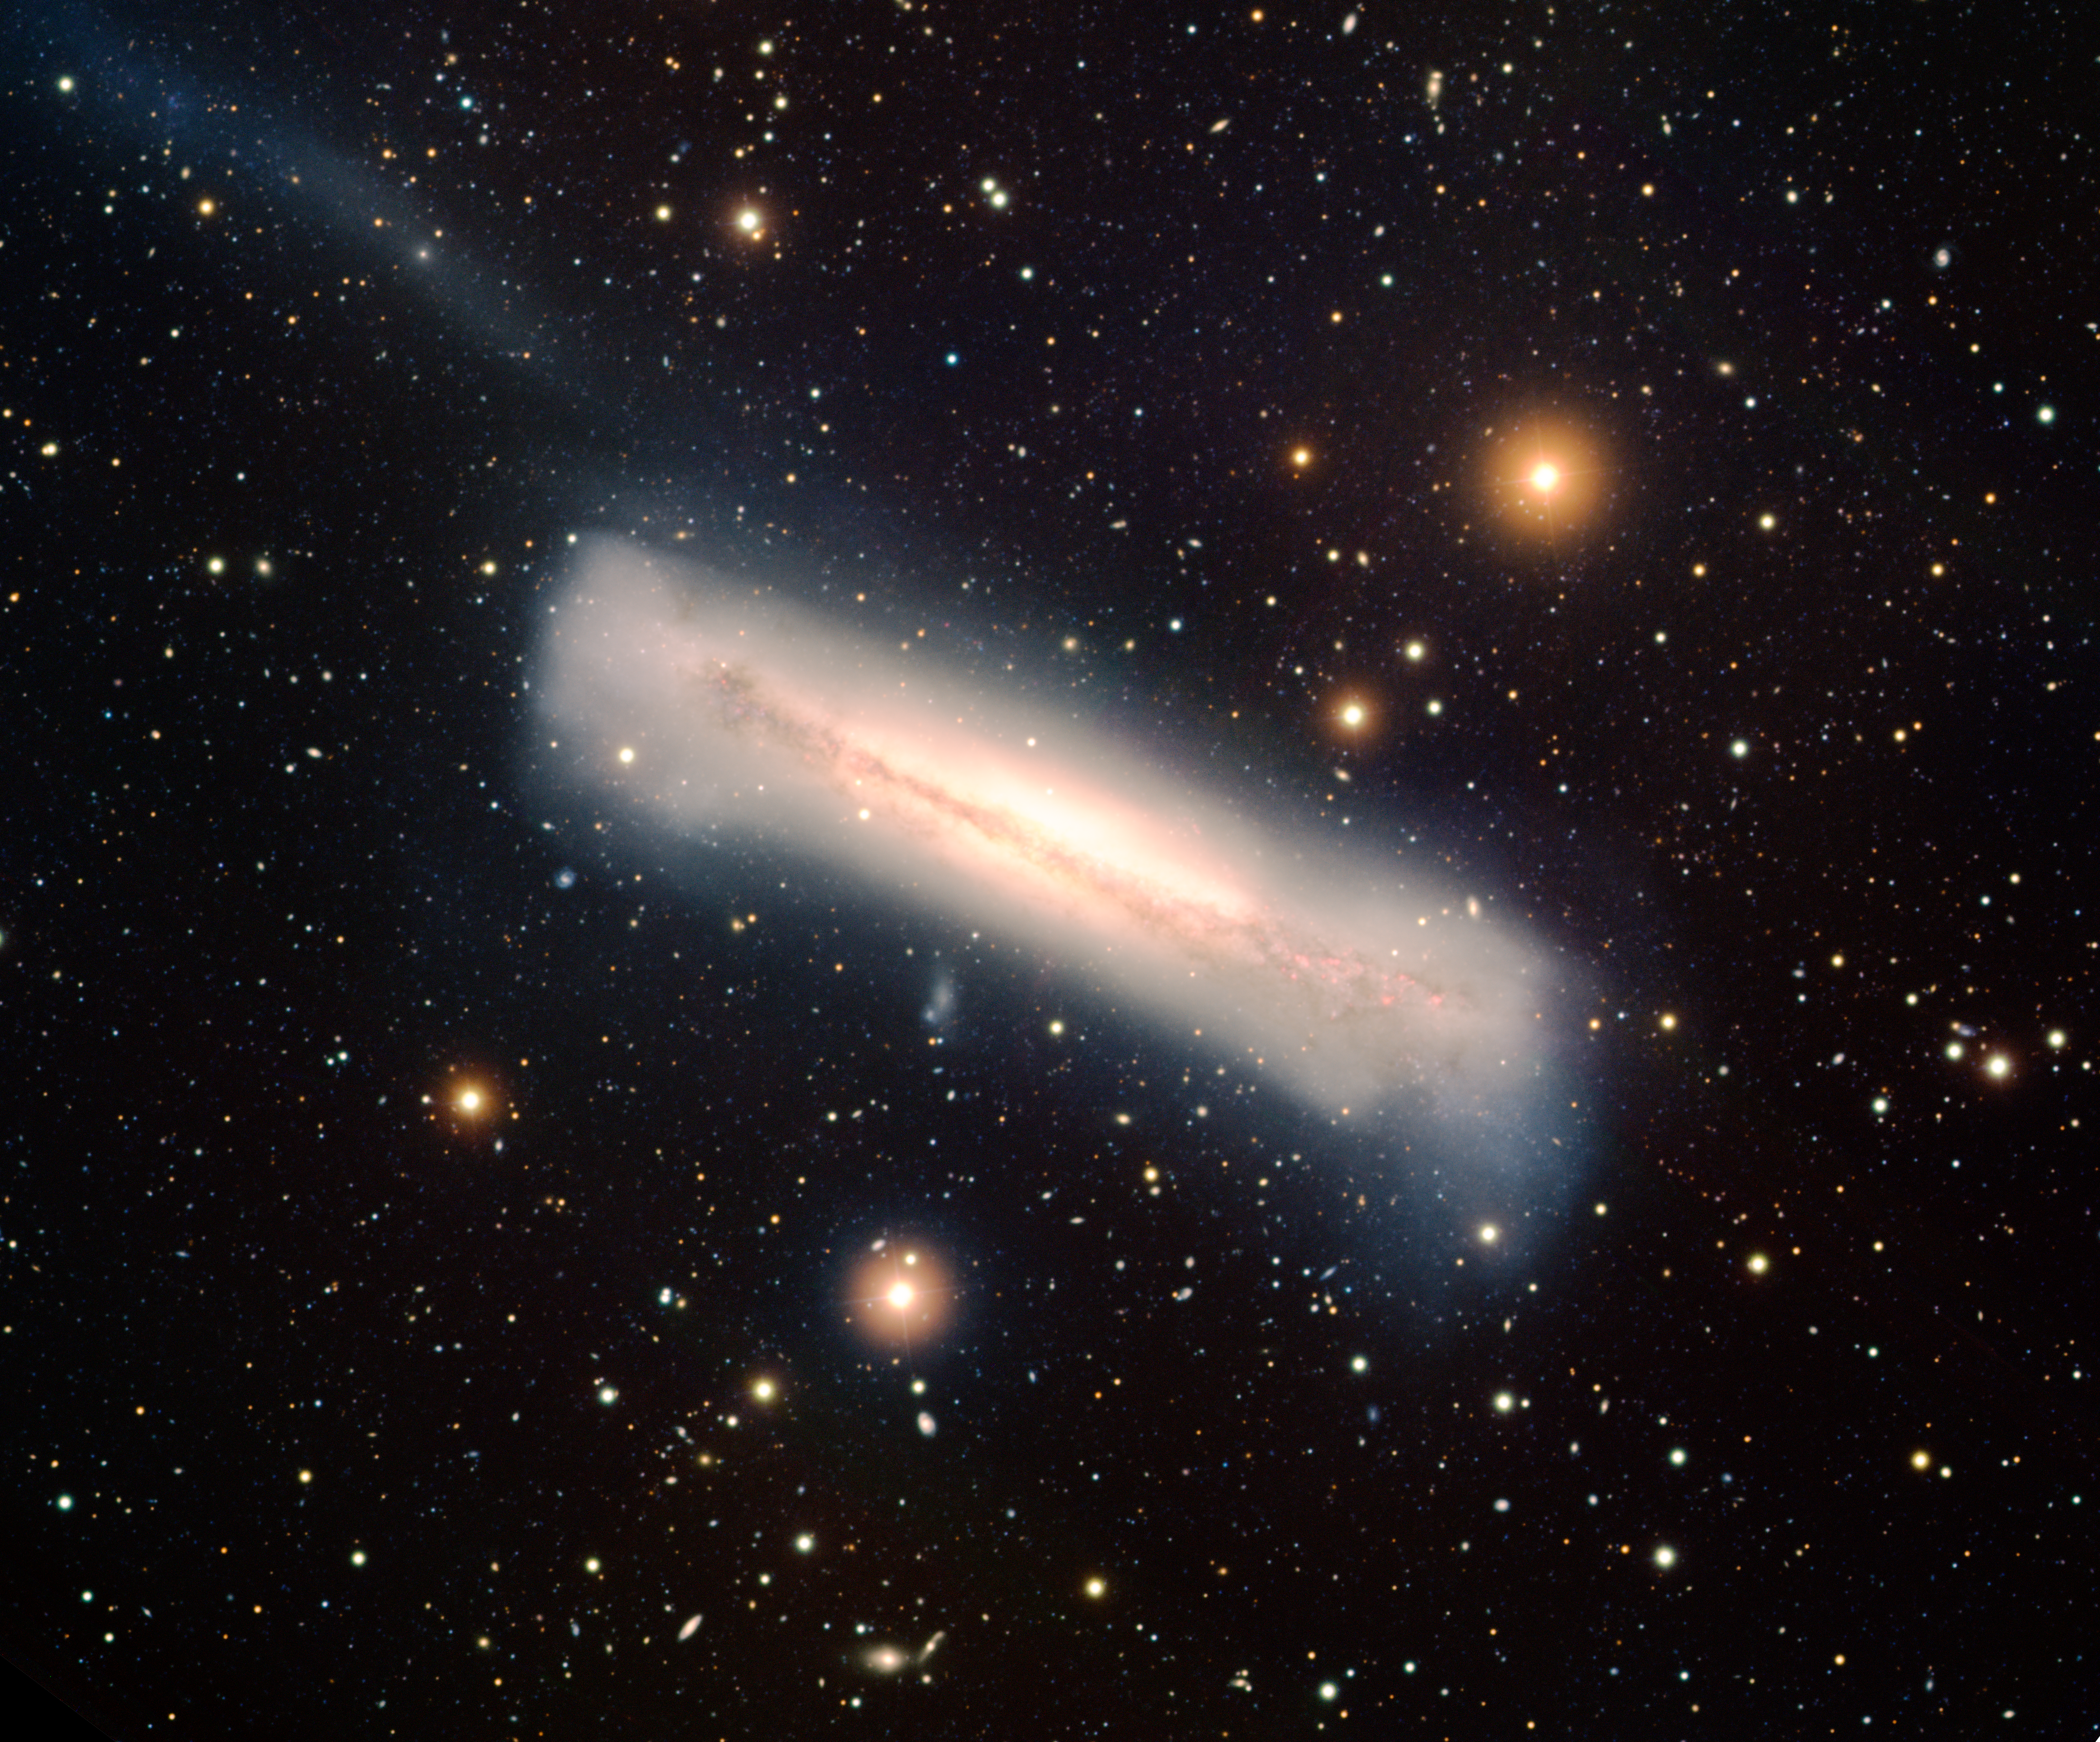

Edge-on Spiral Galaxy NGC 3628

This image was obtained with the wide-field view of the Mosaic camera on the Mayall 4-meter telescope at Kitt Peak National Observatory. NGC 3628 is a large, edge-on spiral galaxy. It is one of three galaxies in the "Leo Triplet". NGC 3628 has a warped disk and a long tidal tail (the faint blue line stretching to the upper-left corner of the image) that are the result of gravitational interactions with the other two galaxies in the triplet. The image was generated with observations in the B (blue), V (green), I (orange) and Hydrogen-Alpha (red) filters. This image is rotated 37 degrees clockwise fron North is up, East is to the left.

Credit: T.A. Rector (University of Alaska Anchorage) and H. Schweiker (WIYN and NOIRLab/NSF/AURA)